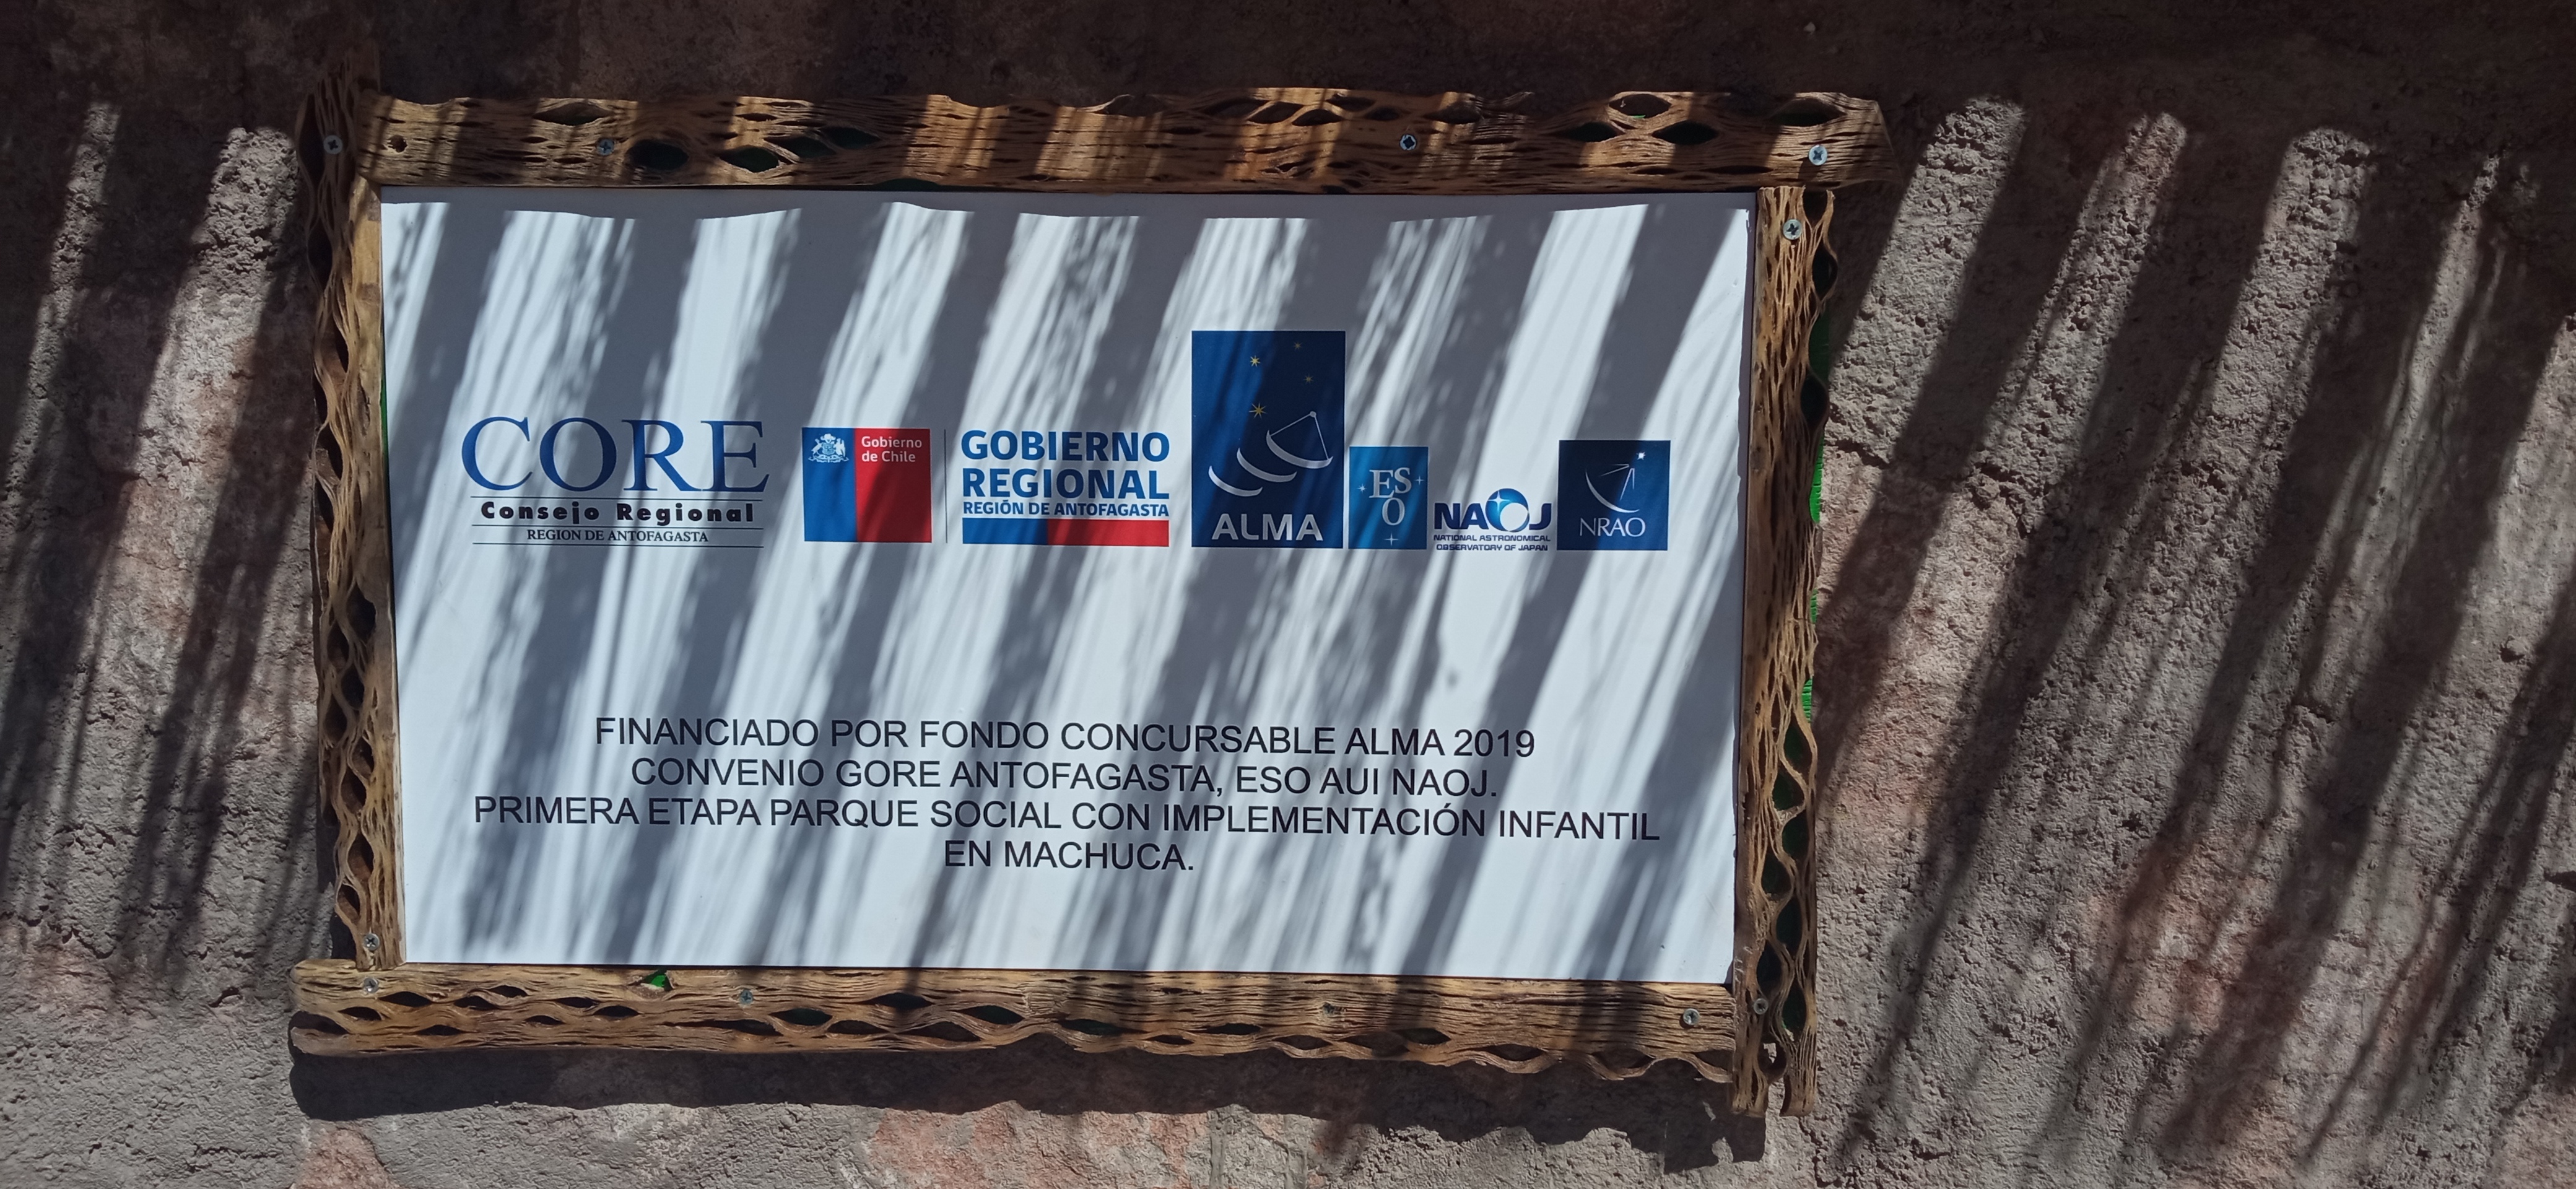

Children's playgrounds

On November 27th, the "Children's playgrounds" were inaugurated by Machuca's indigenous community in Machuca town.

Credit: ALMA (ESO/NAOJ/NRAO)